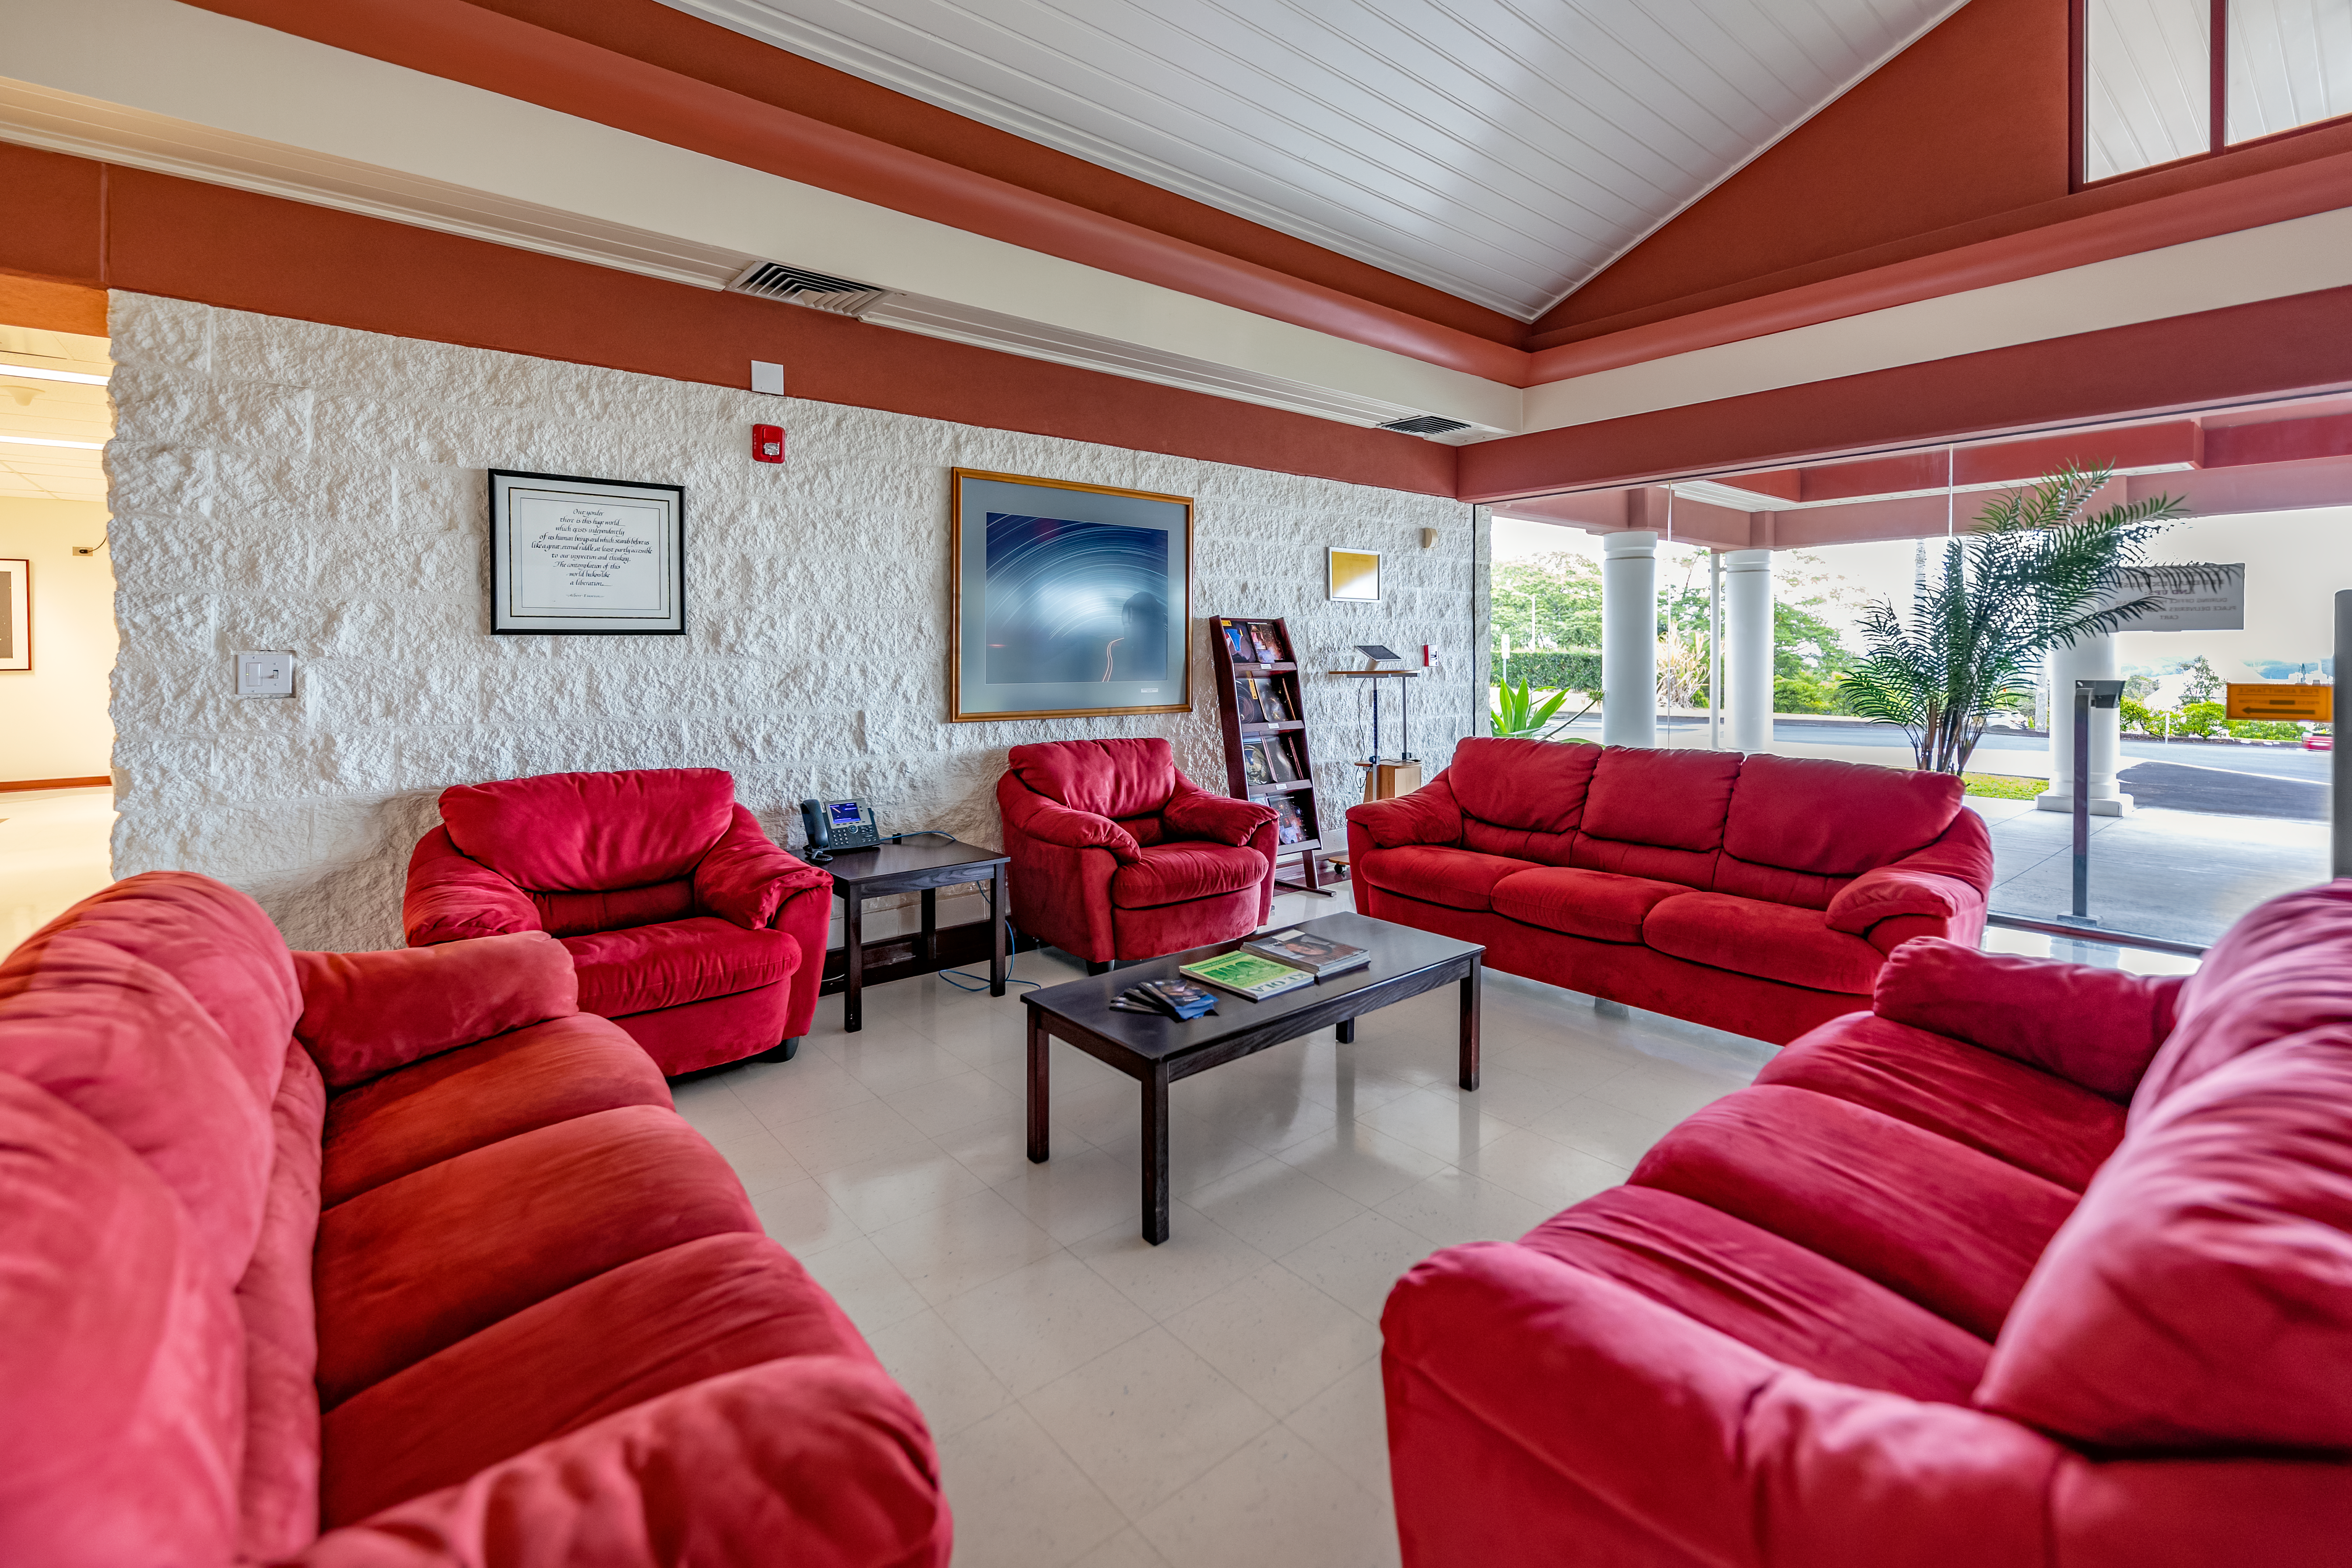

Gemini North Hilo Base Facility Lobby

The Gemini North Hilo Base Facility lobby ready to welcome guests.

Credit: International Gemini Observatory/NOIRLab/NSF/AURA/T. Slovinský